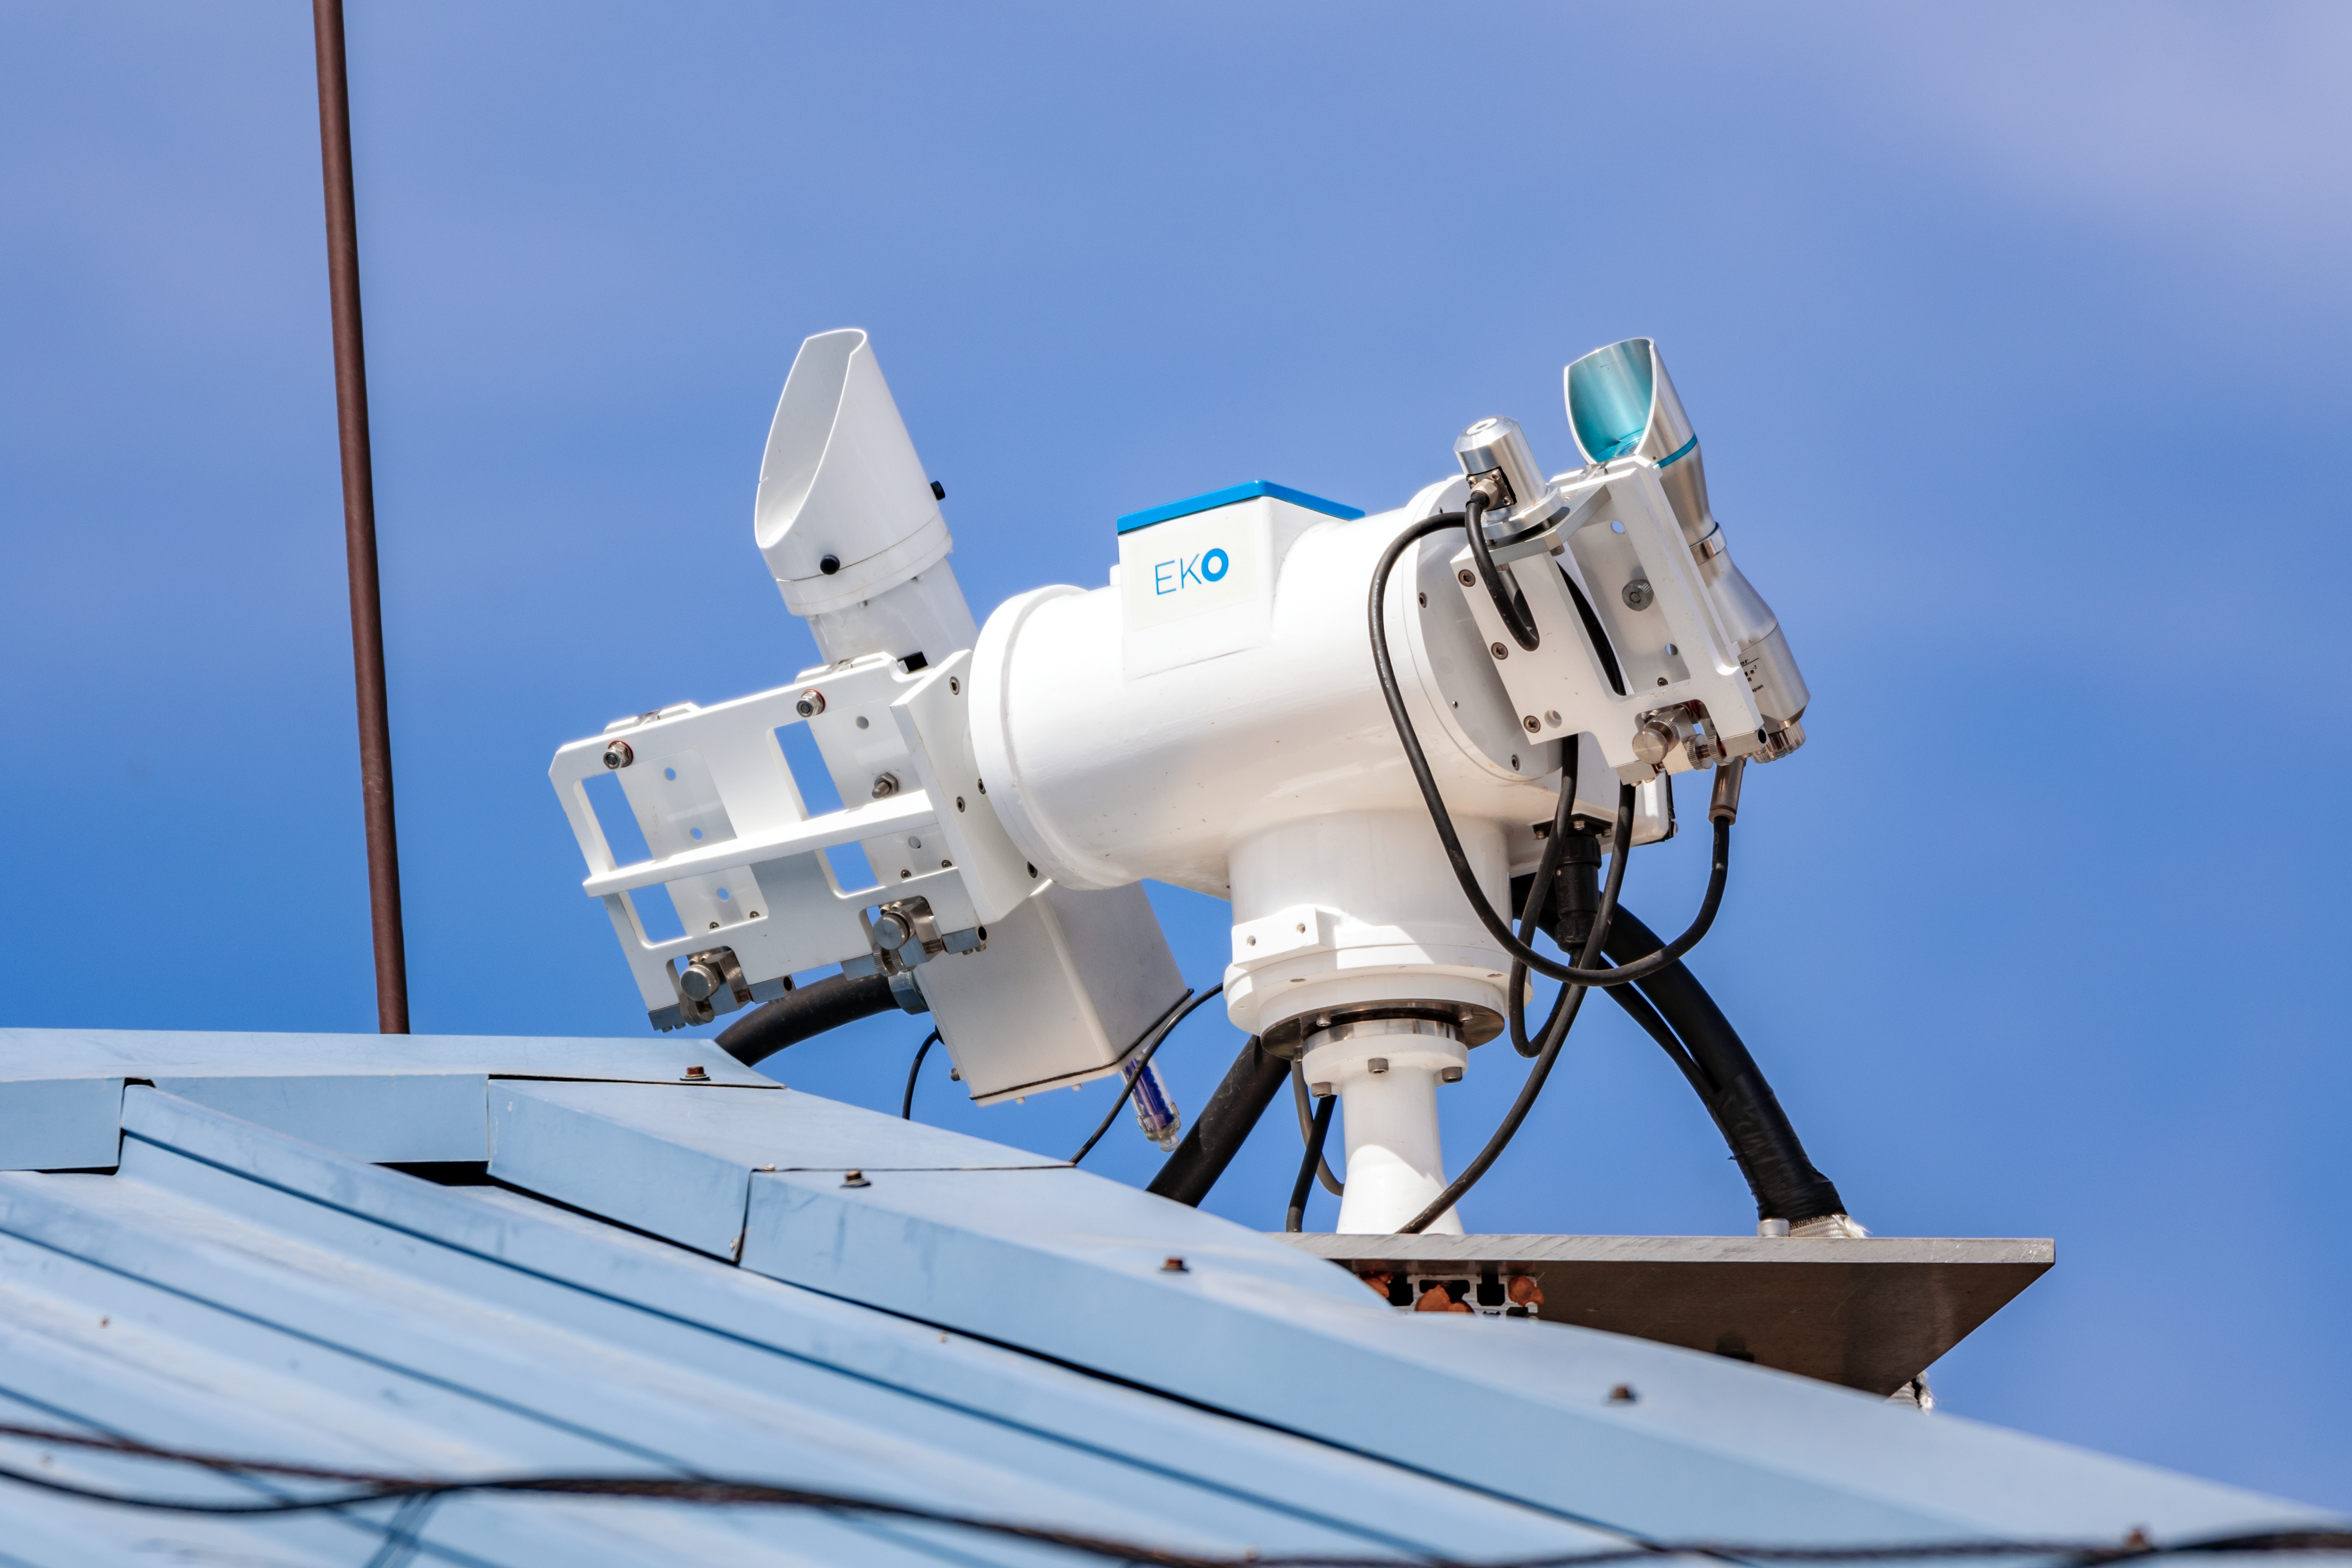

NEID Solar Telescope

A closeup of the NEID Solar Telescope on Kitt Peak National Observatory in Arizona.

Credit: KPNO/NOIRLab/NSF/AURA/T. Slovinský